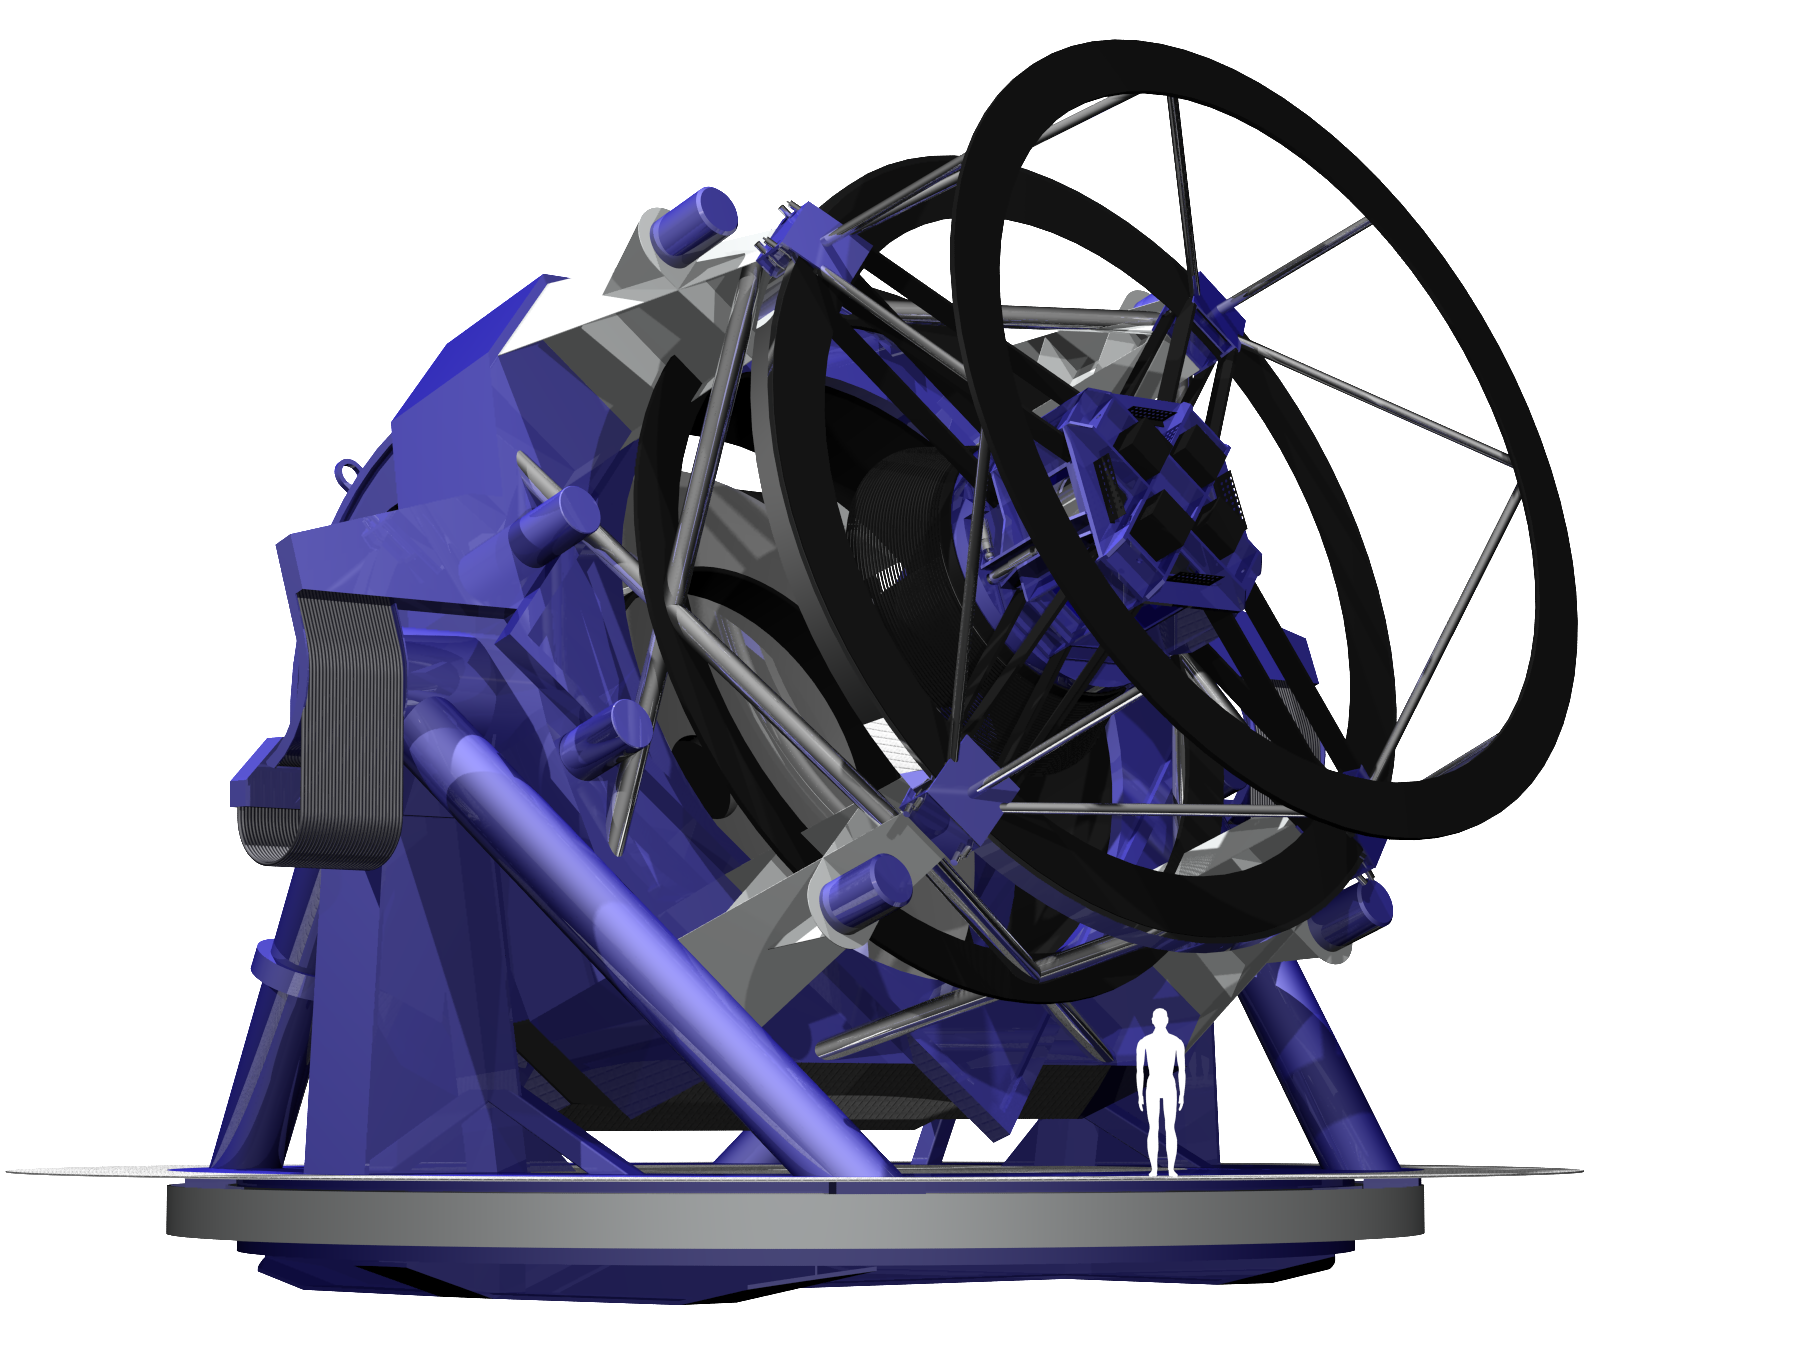

LSST Telescope Rendering 02

Rendering of LSST Telecope, current as of 11/5/05.

Credit: NOIRLab/NSF/Rubin Observatory/ NSF/ AURA